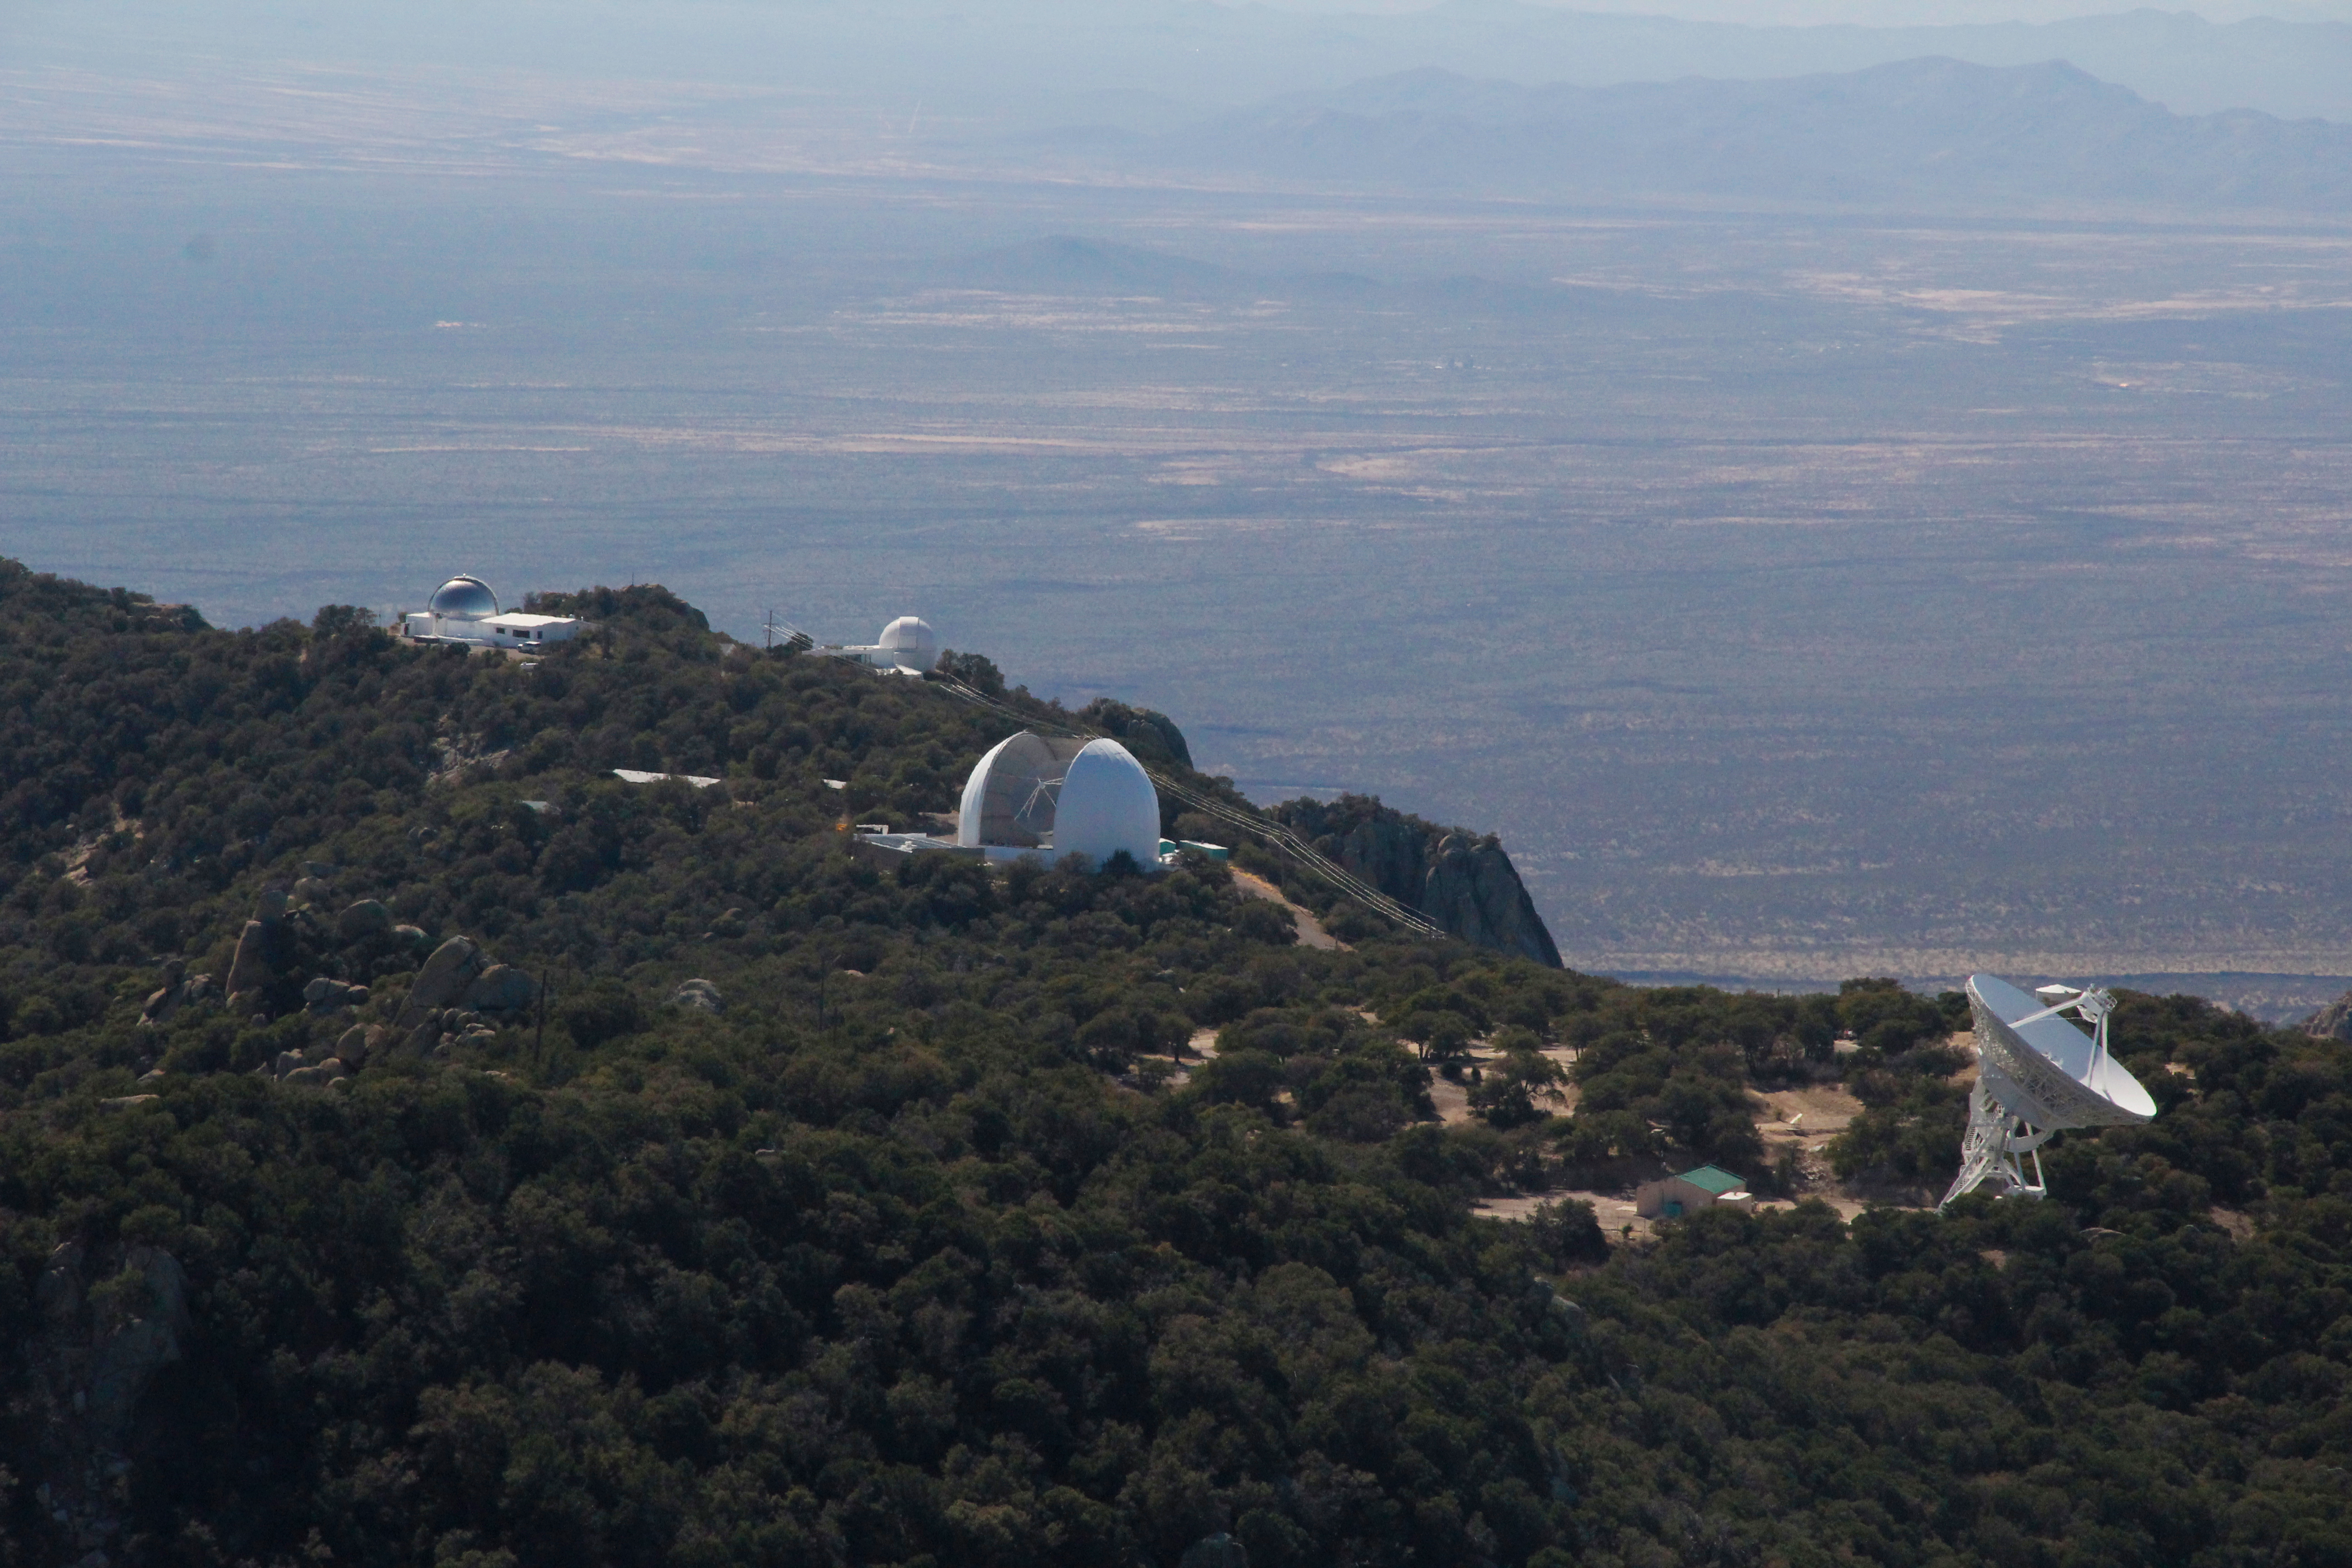

The UA ARO 12-meter Telescope on Kitt Peak National Observatory

The UA ARO 12-meter Telescope (center) at Kitt Peak National Observatory in Arizona.

Credit: KPNO/NOIRLab/NSF/AURA/P. Marenfeld